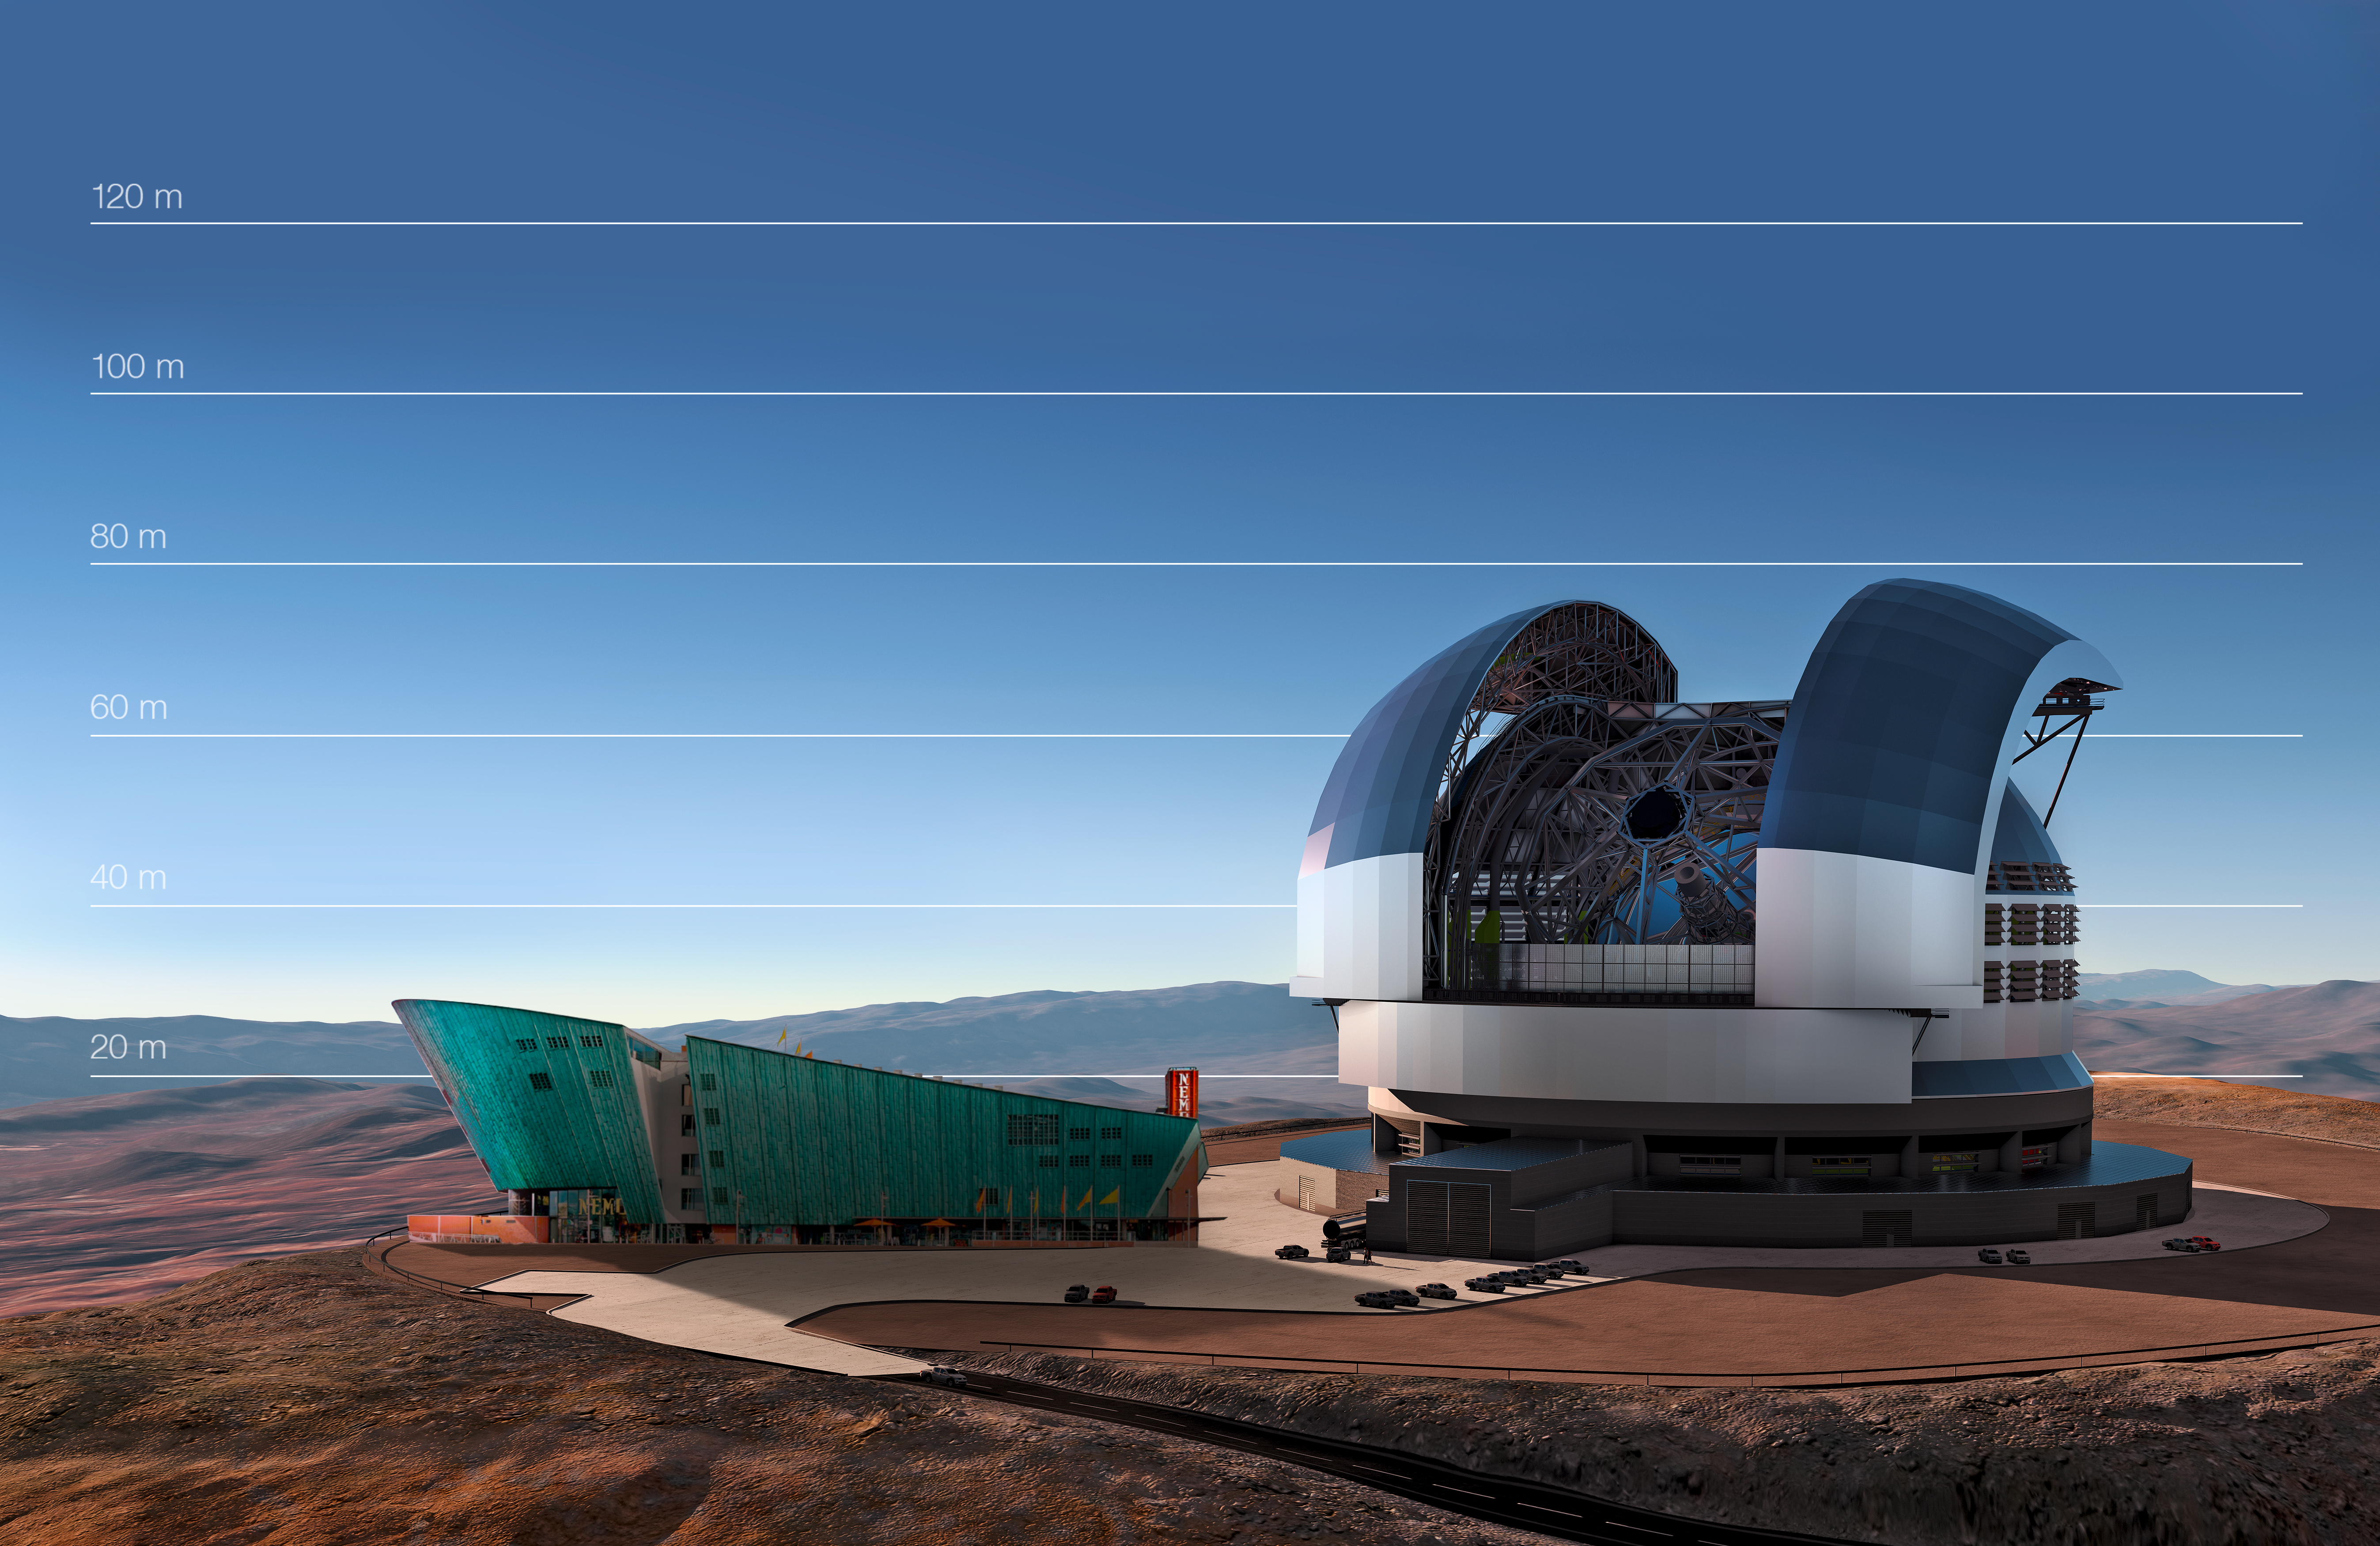

The E-ELT compared to the Nemo Building in Amsterdam, the Netherlands

This artist's impression compares the E-ELT to the Nemo Building in Amsterdam, the Netherlands.

Credit: ESO